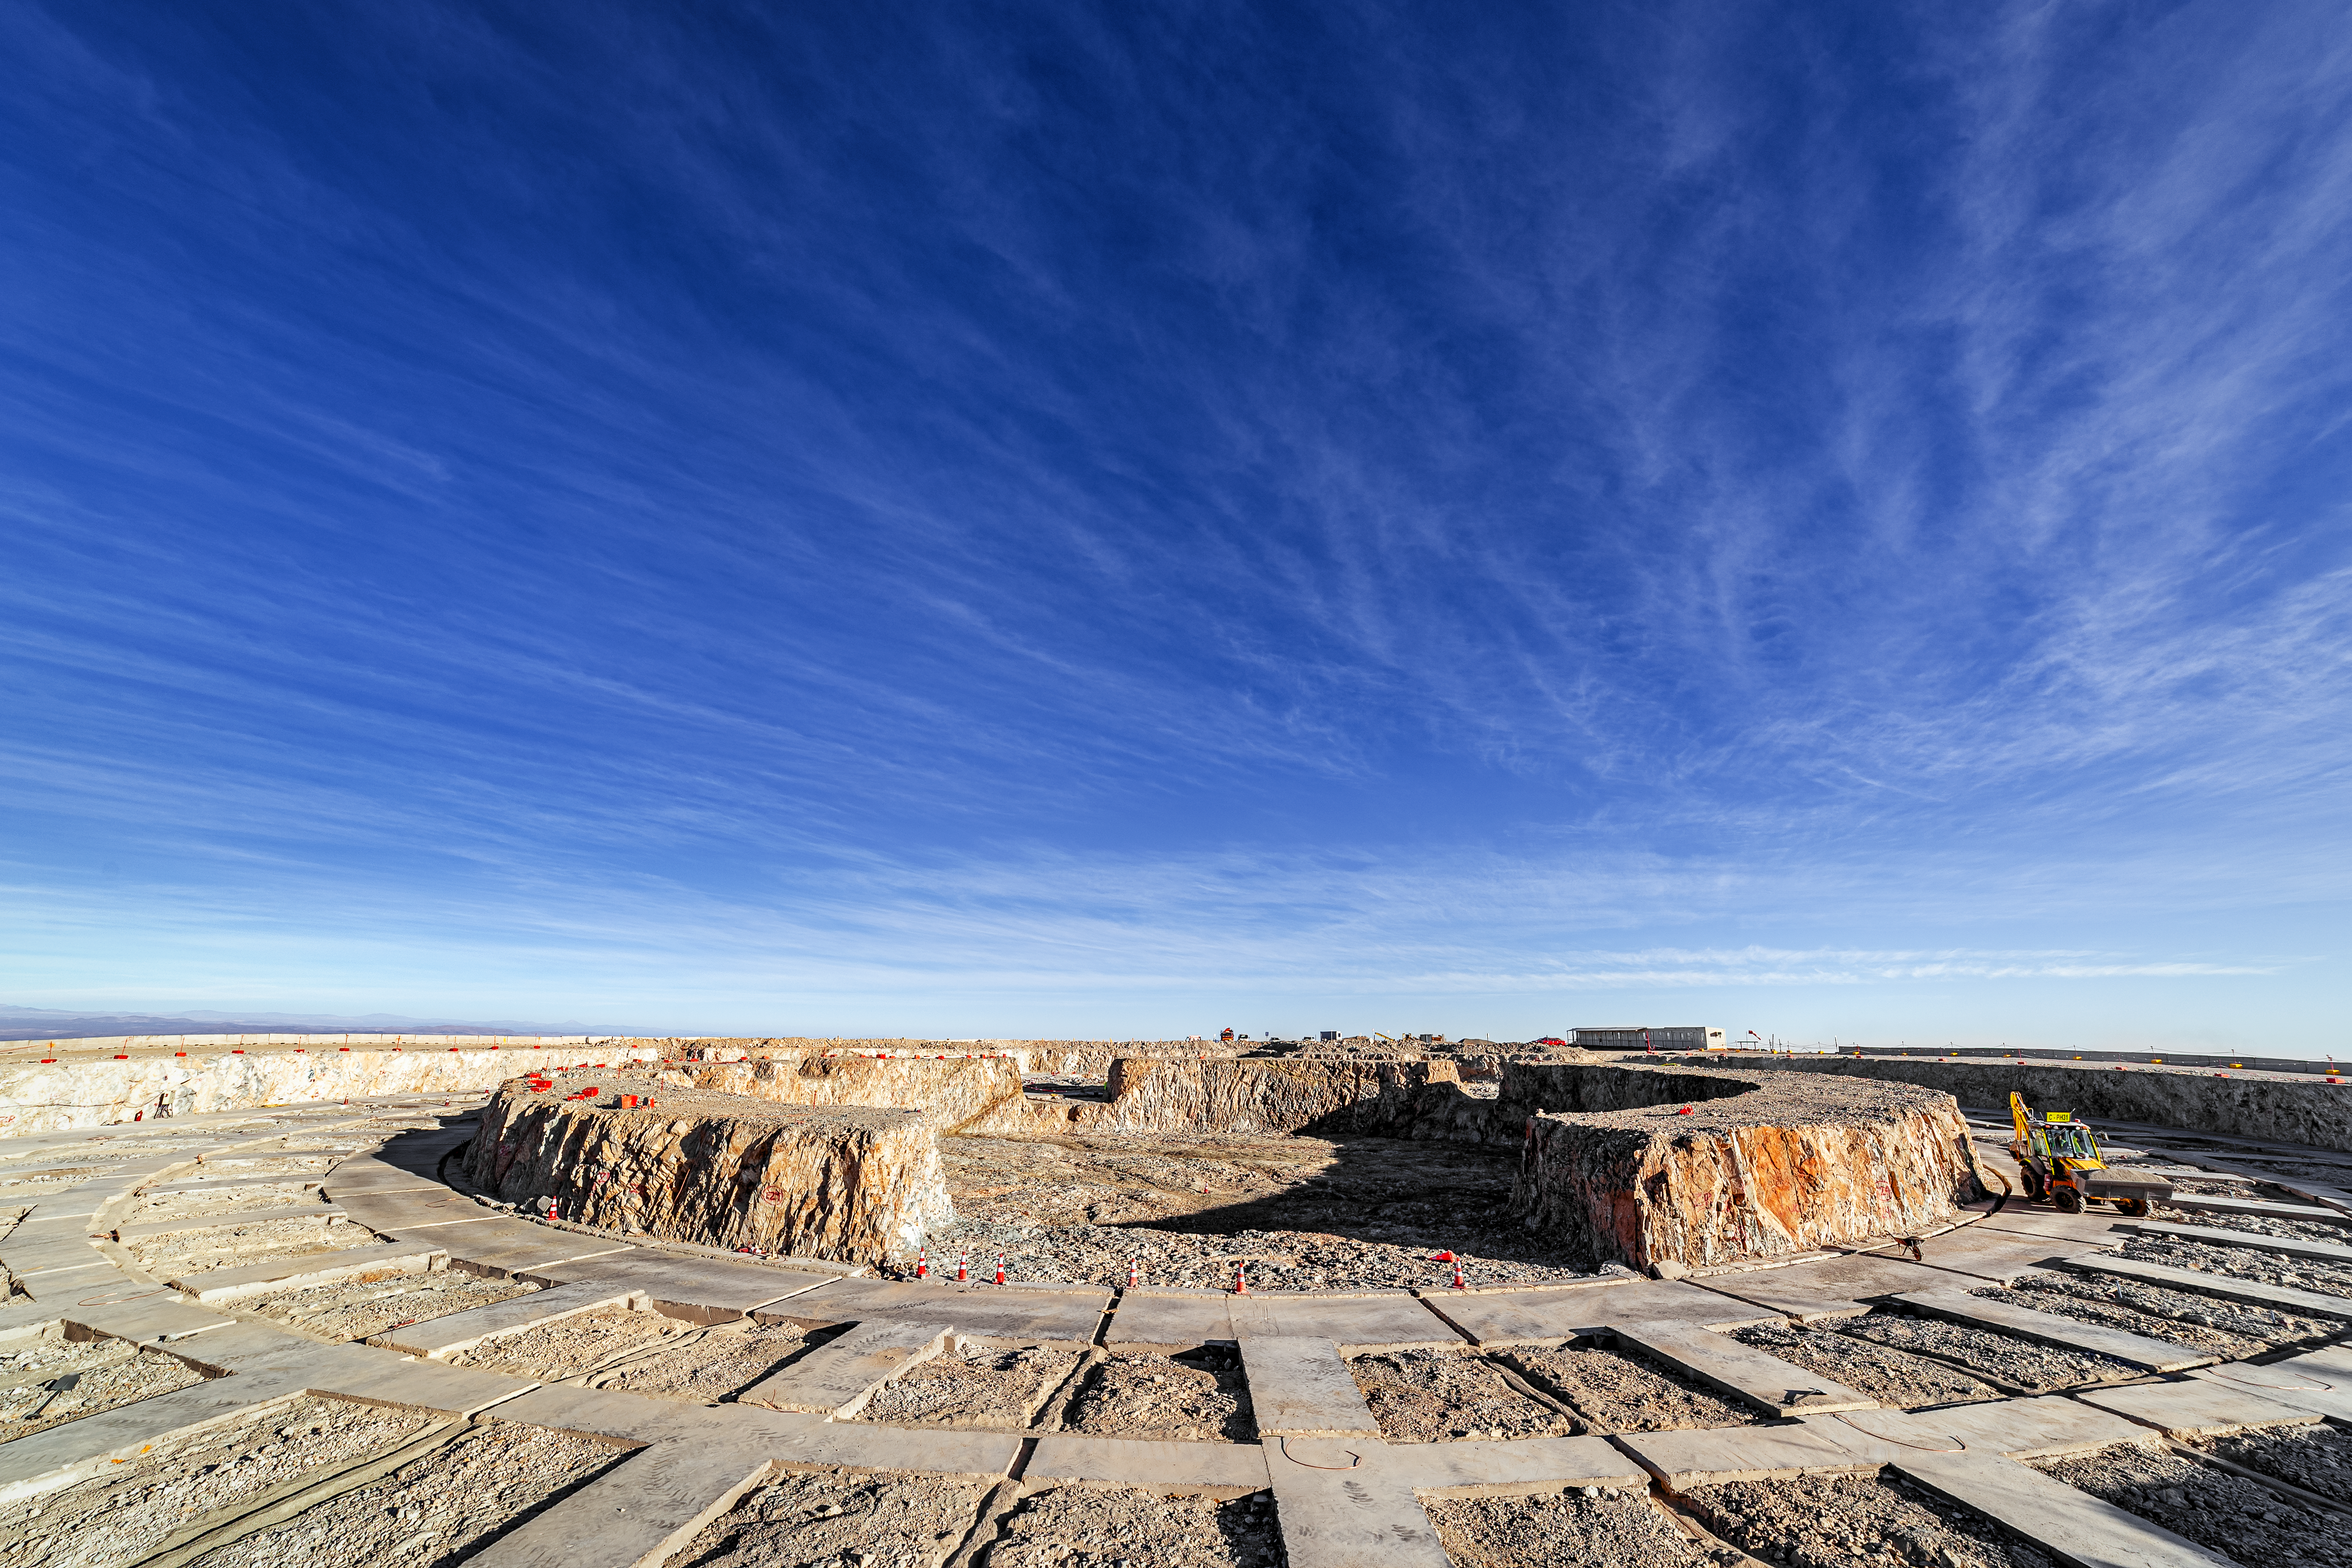

Construction of the ELT in Chile

Construction of the ELT is underway in Chile, 2019. The ELT will advance astrophysical knowledge with its images of exoplanets, galaxies and super-massive black holes.

Credit: ESO/P. Horálek